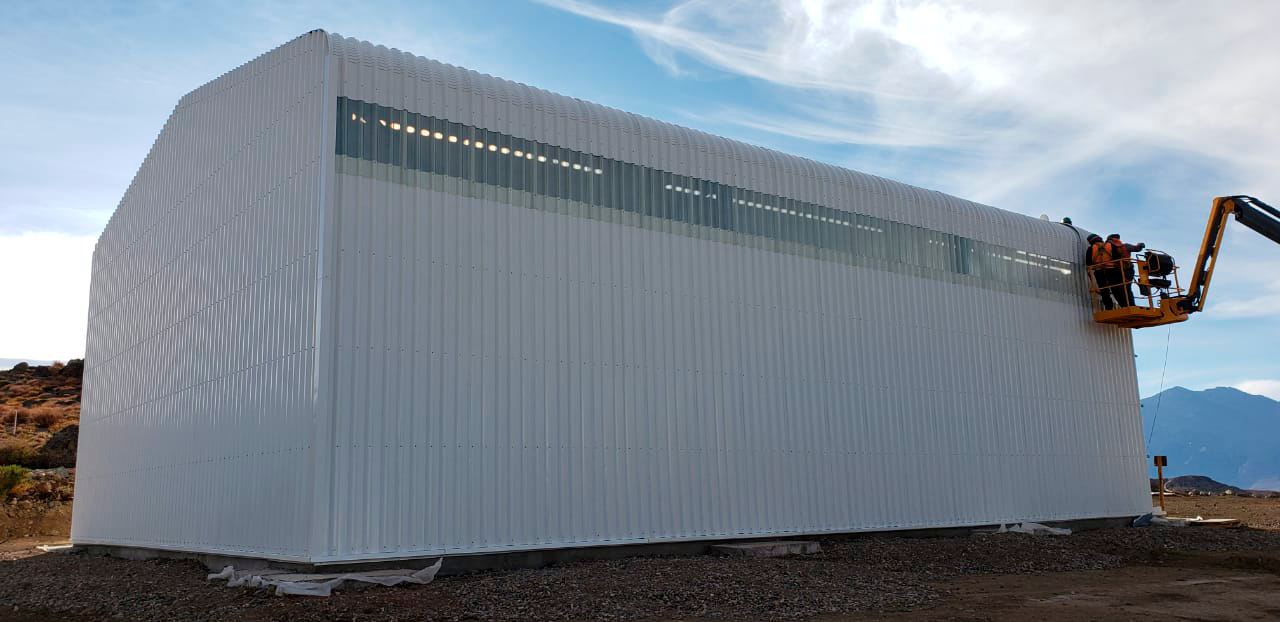

M1M3 Storage Unit

The LSST Primary/Tertiary Mirror (M1M3) will arrive on Cerro Pachón in May, but will go into storage until it's time to integrate the mirror with the other telescope components. This storage unit was built specifically for the M1M3.

Credit: Rubin Observatory/NSF/AURA